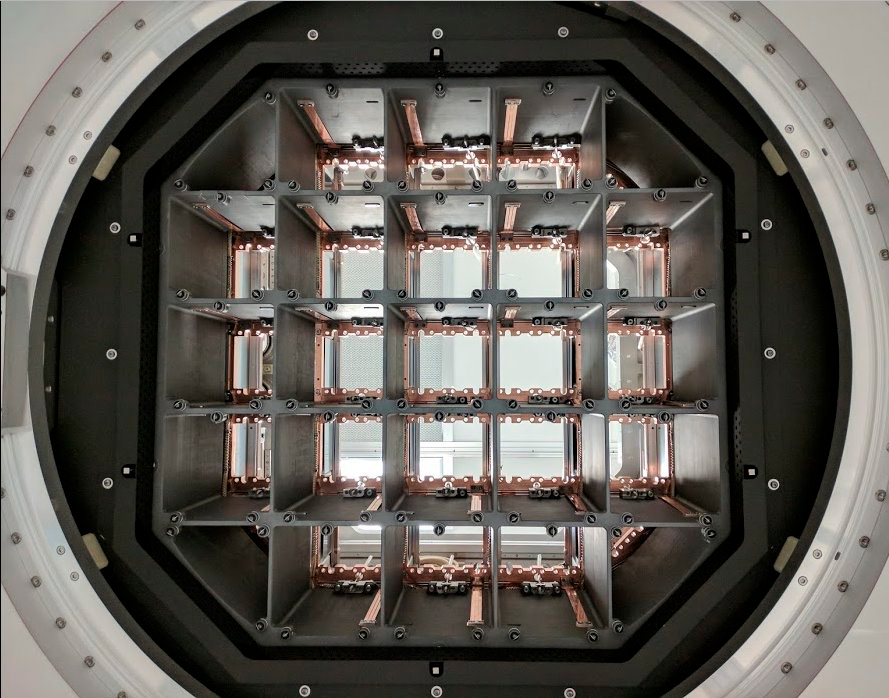

Camera Cryostat Completed

A team led by Alice Callen and Rafe Schindler has completed construction of the cryostat that will hold the CCD sensors of the LSST camera, keeping them at negative 150 degrees Fahrenheit to minimize unwanted background signals.

Credit: John Ku/NOIRLab/ Vera C. Rubin Observatory/ NSF/ AURA